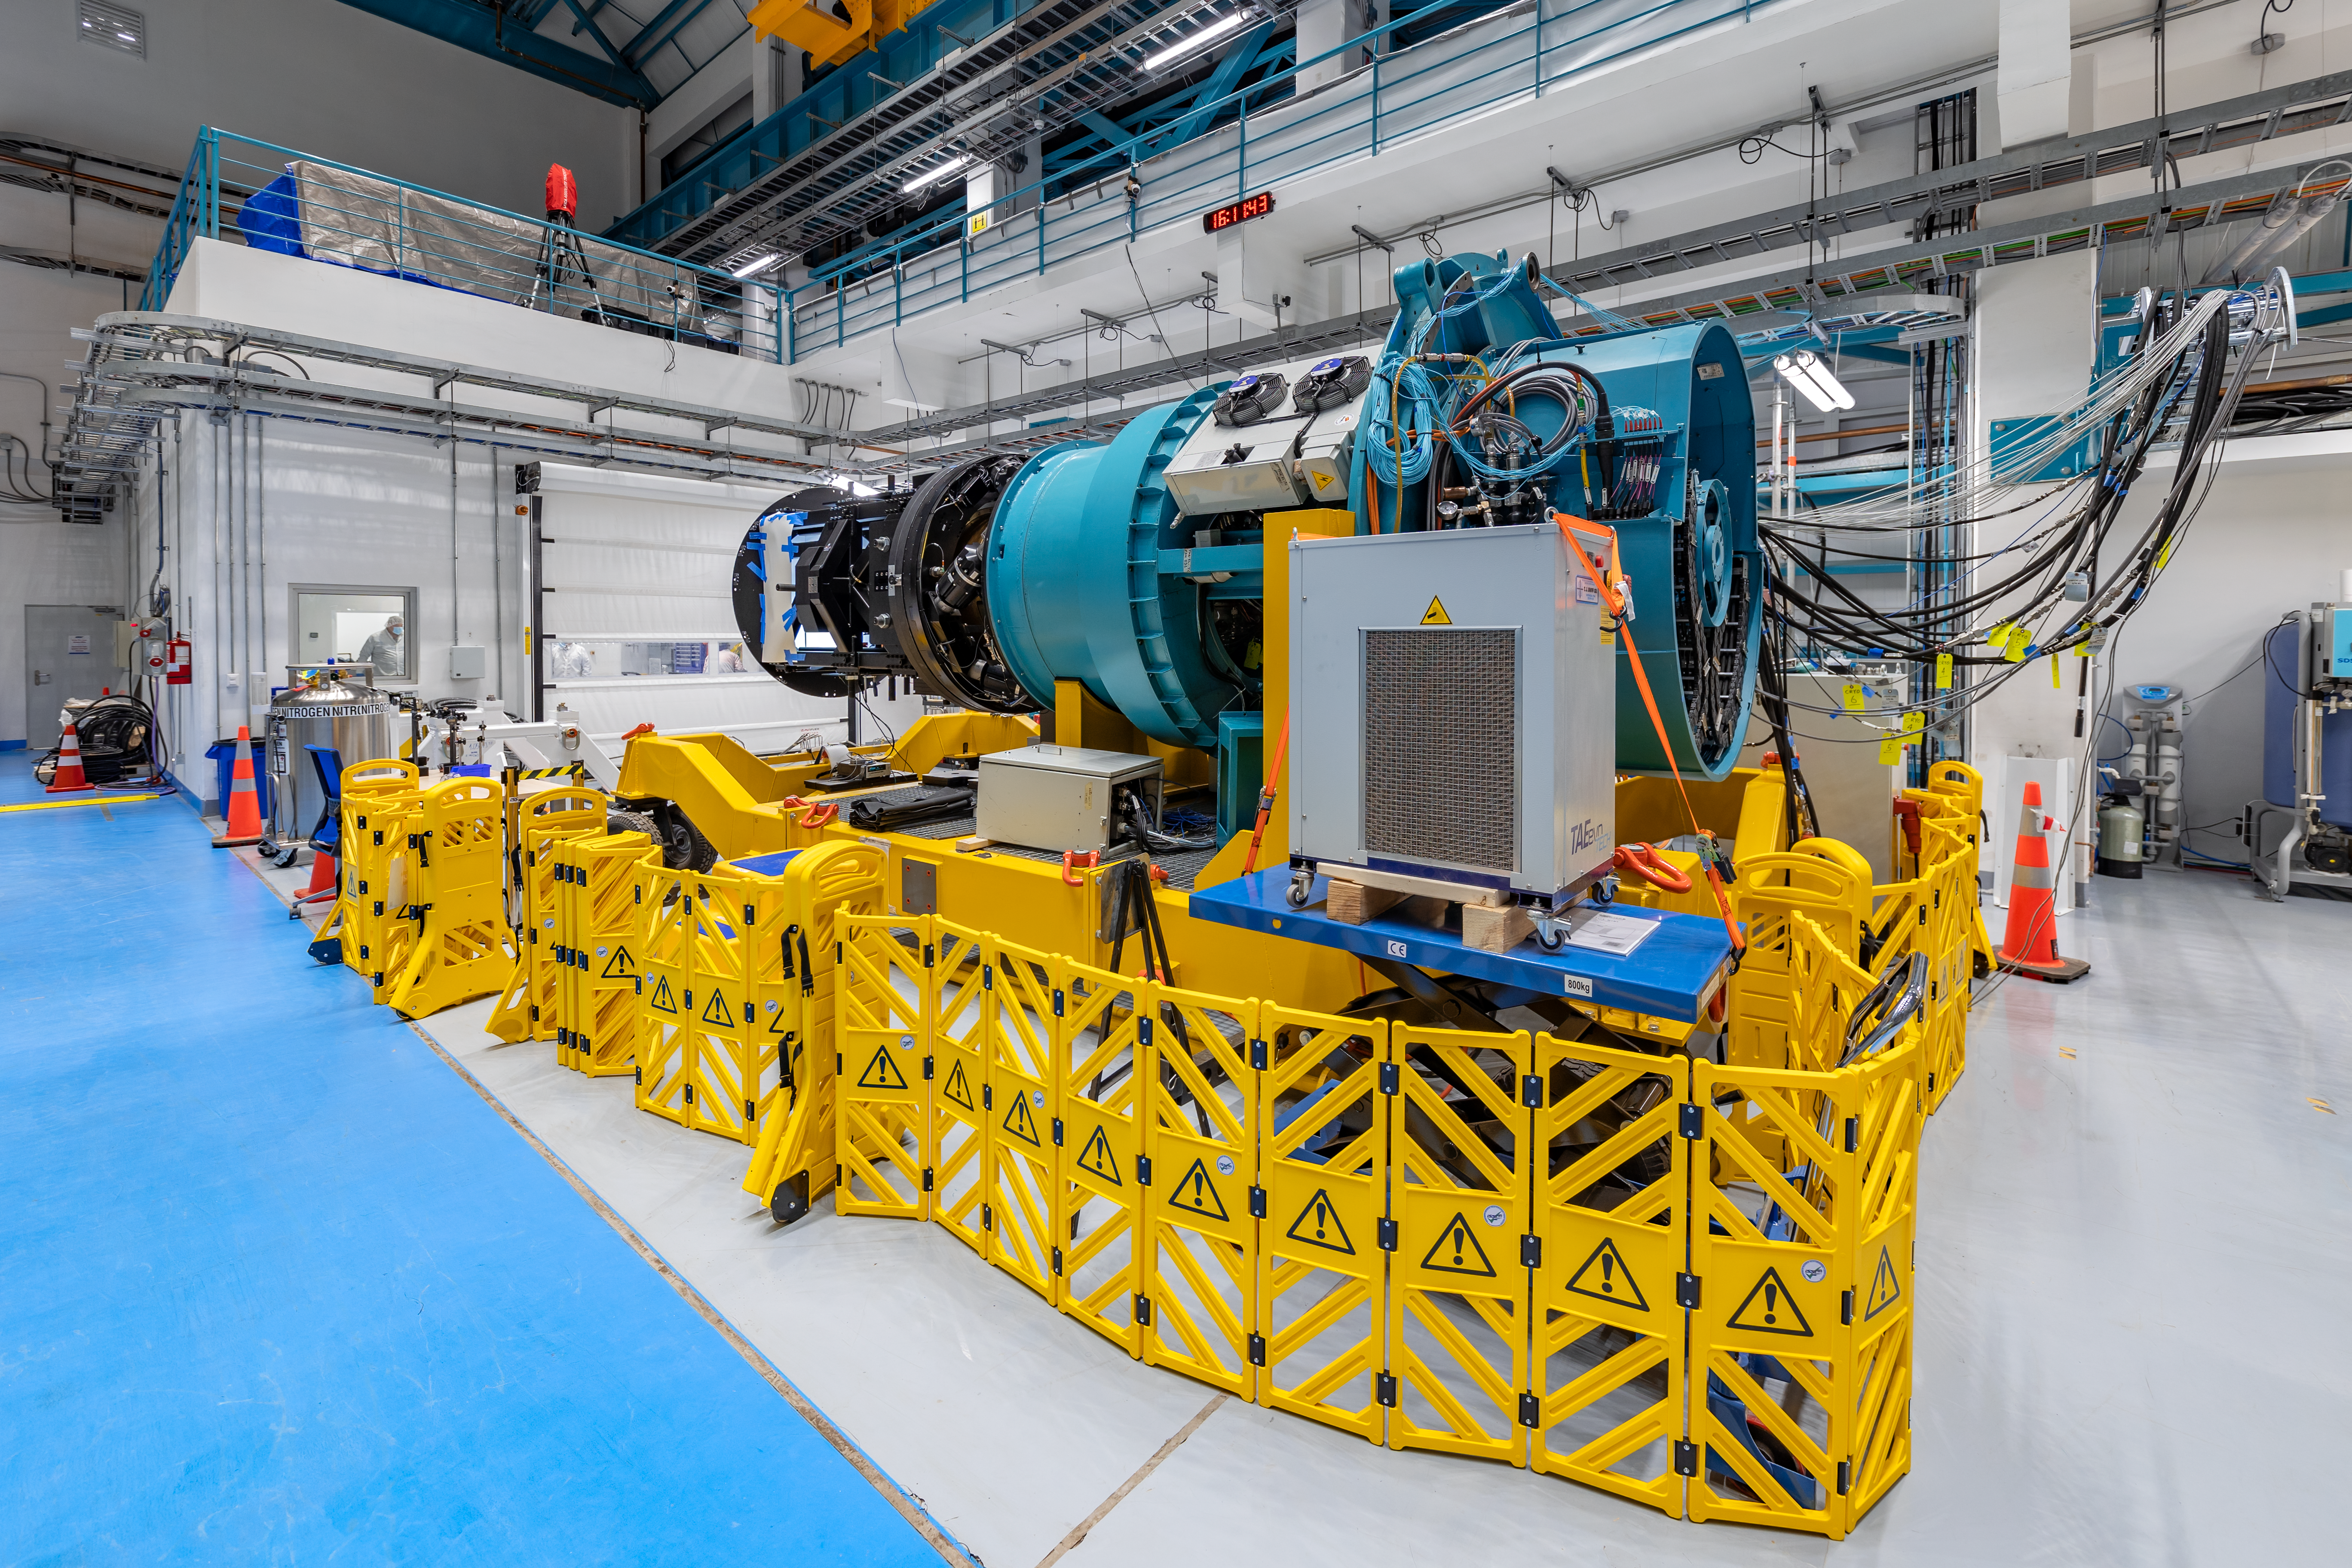

Rubin Observatory LSST Camera

The Rubin Observatory LSST Camera is the largest digital camera ever constructed. At about 5.5 ft (1.65 m) by 9.8 ft (3 m), it's roughly the size of a small car and weighs almost 6200 lbs (2800 kg). It is a large-aperture, wide-field optical imager capable of viewing light from the near ultraviolet to near infrared (0.3-1 μm) wavelengths. The LSST Camera is designed to provide a 3.5-degree field of view, with its 10 μm pixels capable of 0.2 arcsecond sampling for optimized pixel sensitivity vs pixel resolution.

Credit: NOIRLab/AURA/NSF/ T. Slovinský